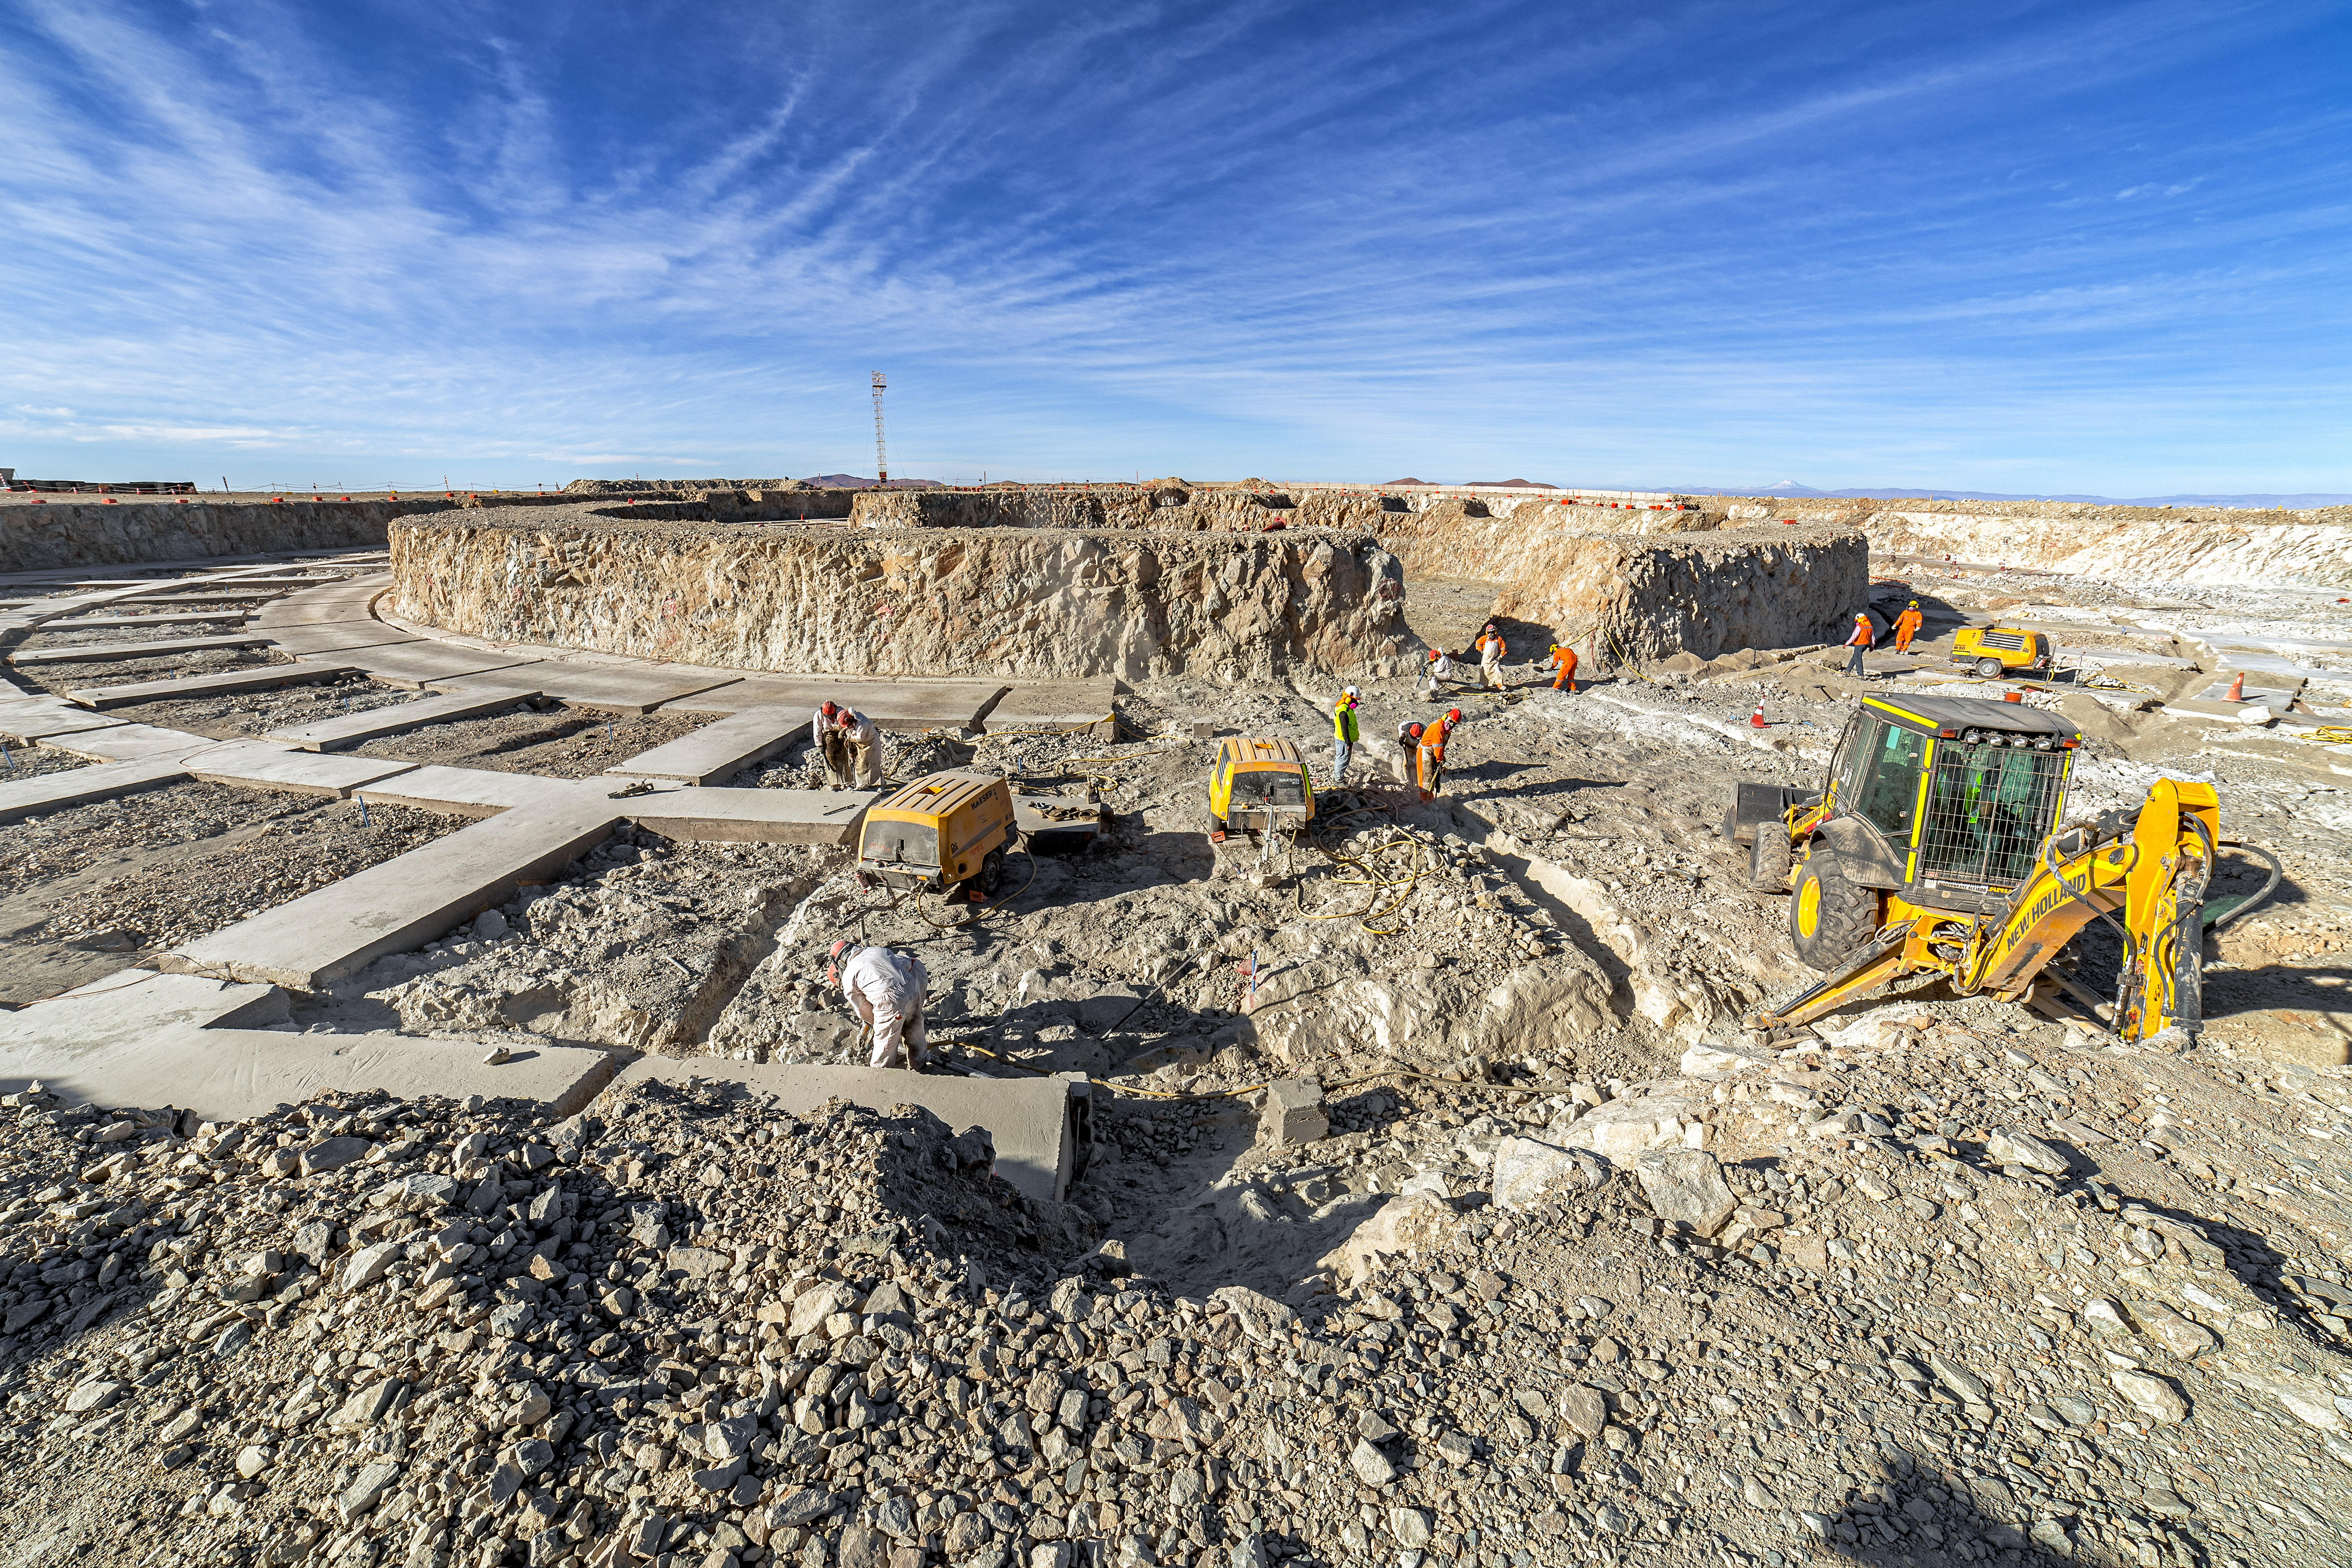

Construction of the ELT in Chile

Construction of the ELT is underway in the Armazones crater in the Atacama Desert in Chile, 2019. The telescope will be 40 metres in diameter when built and will help us address many of the unsolved mysteries of the Universe.

Credit: ESO